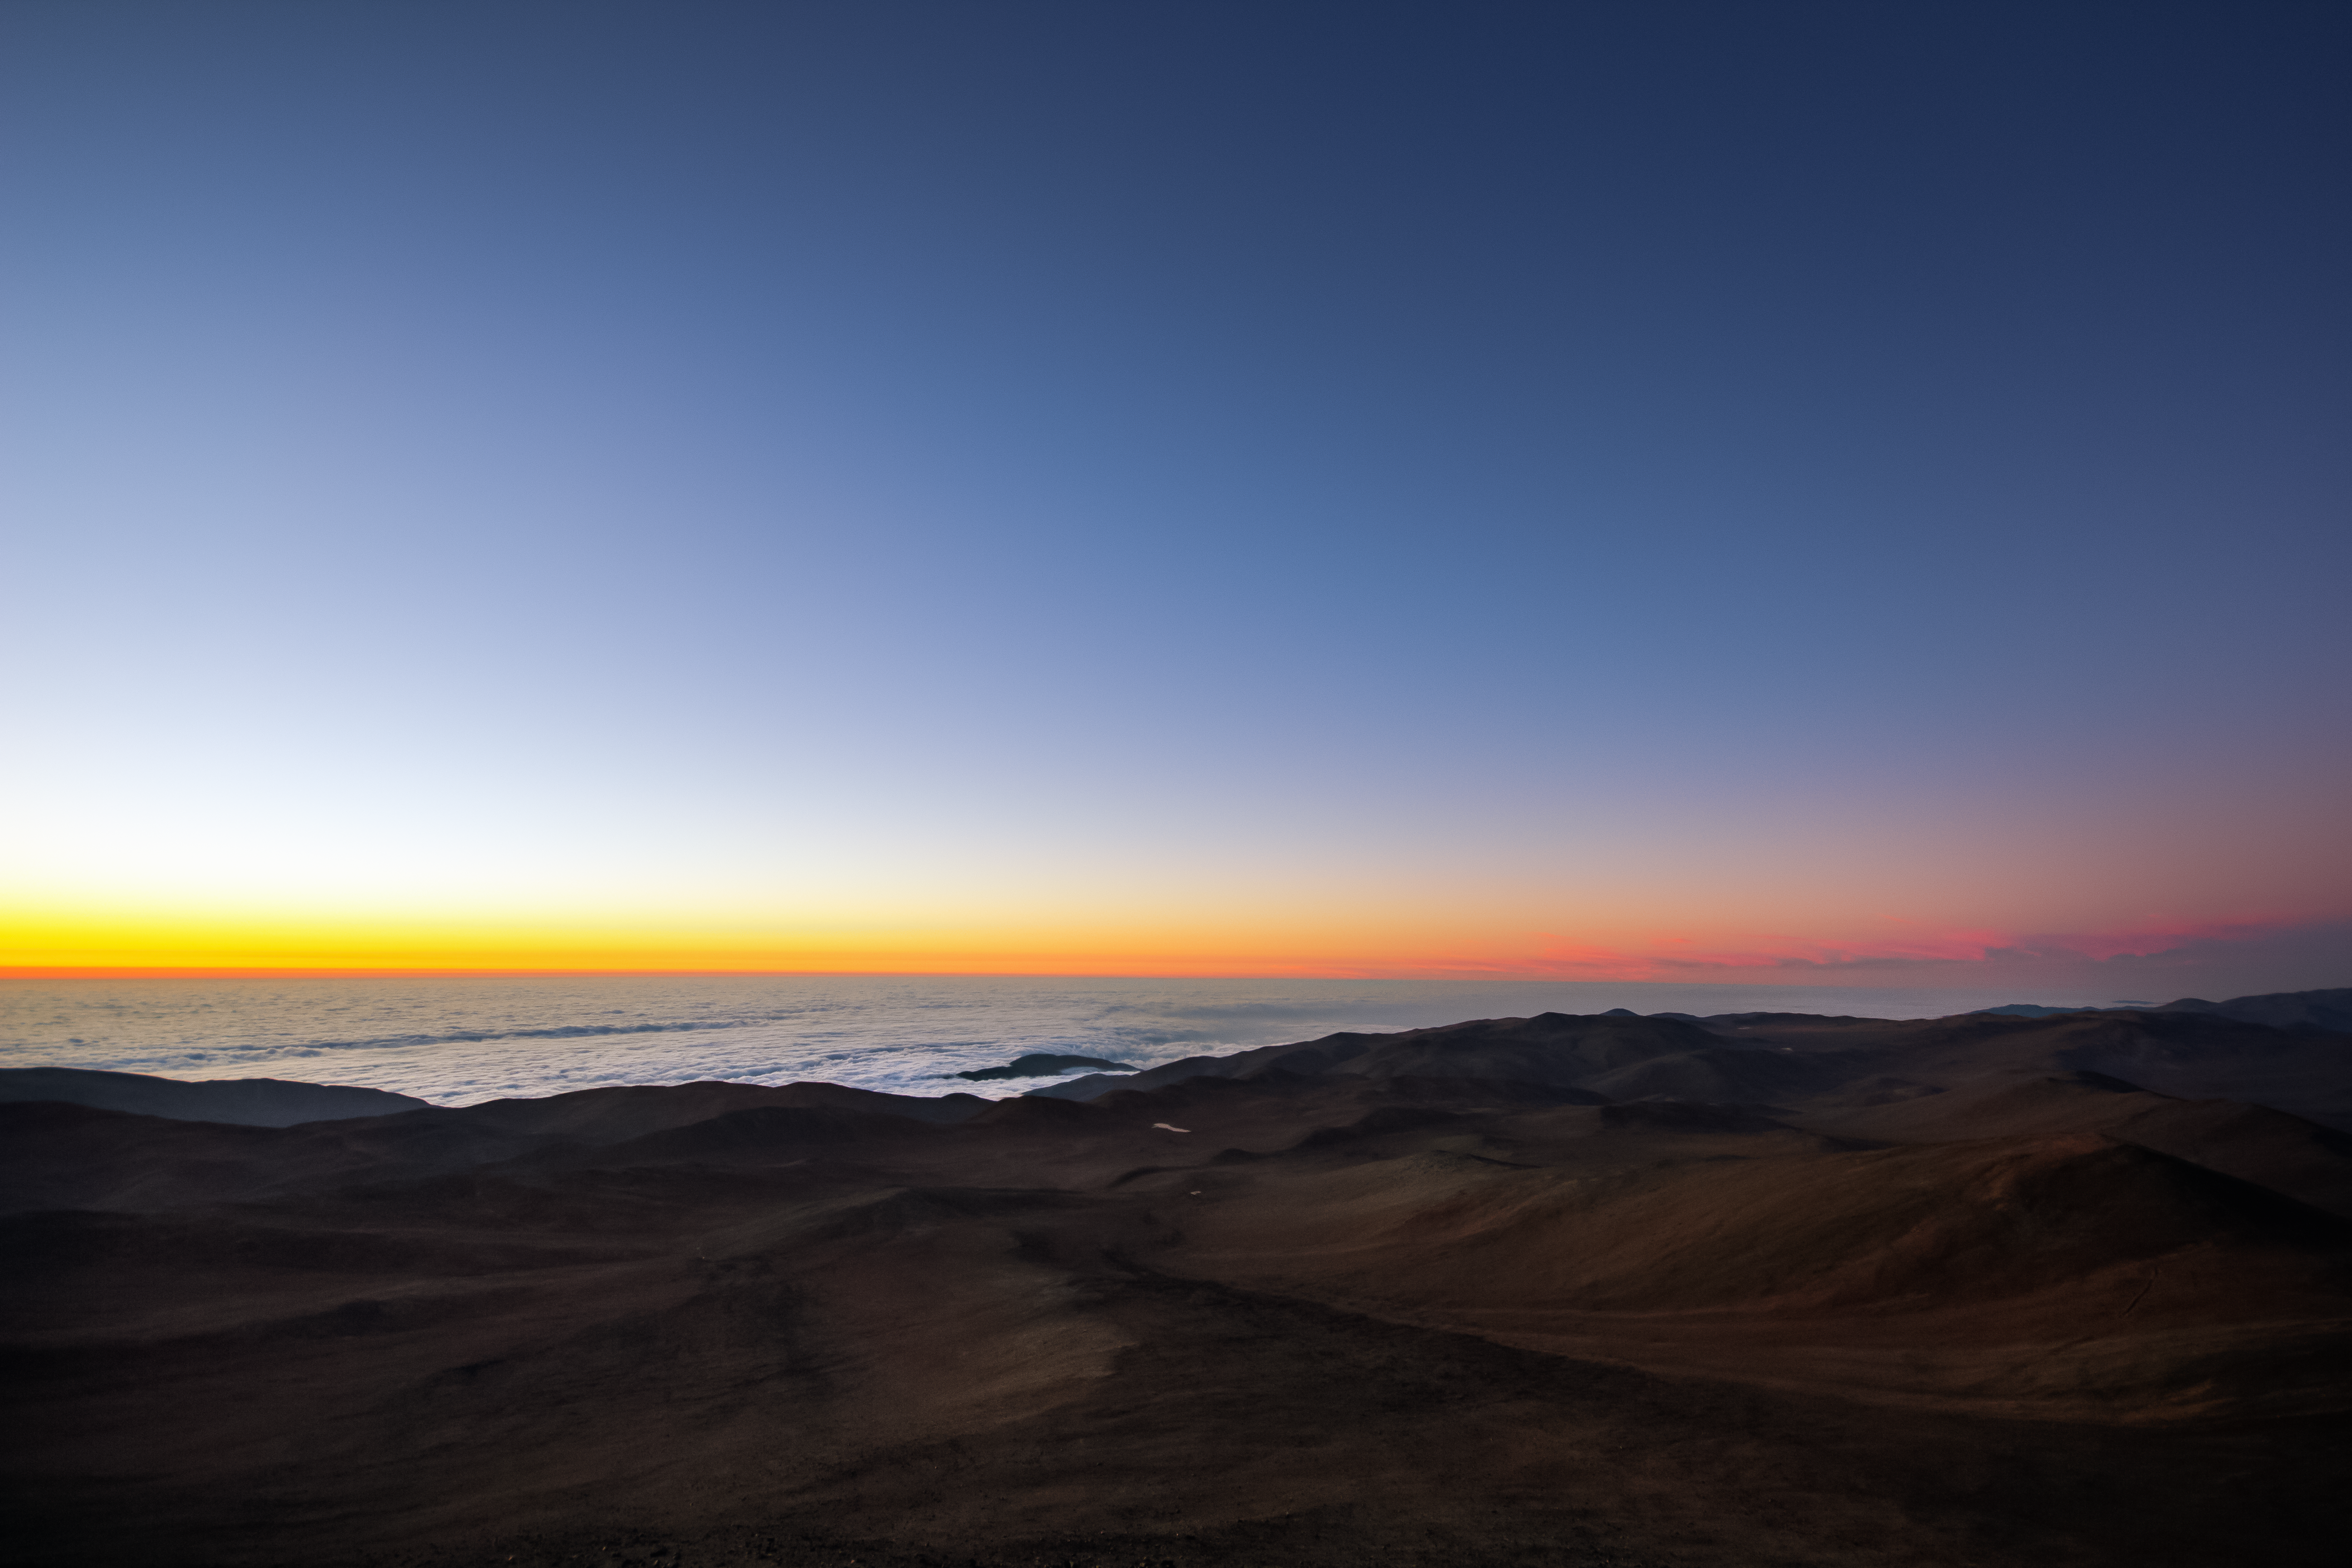

Hiding clouds

Below the Paranal Observatory, an almost constant thick layer of cloud hides the view on the Pacific Ocean, which is only a few kilometres away.

Credit: G. Tremblay/ESO